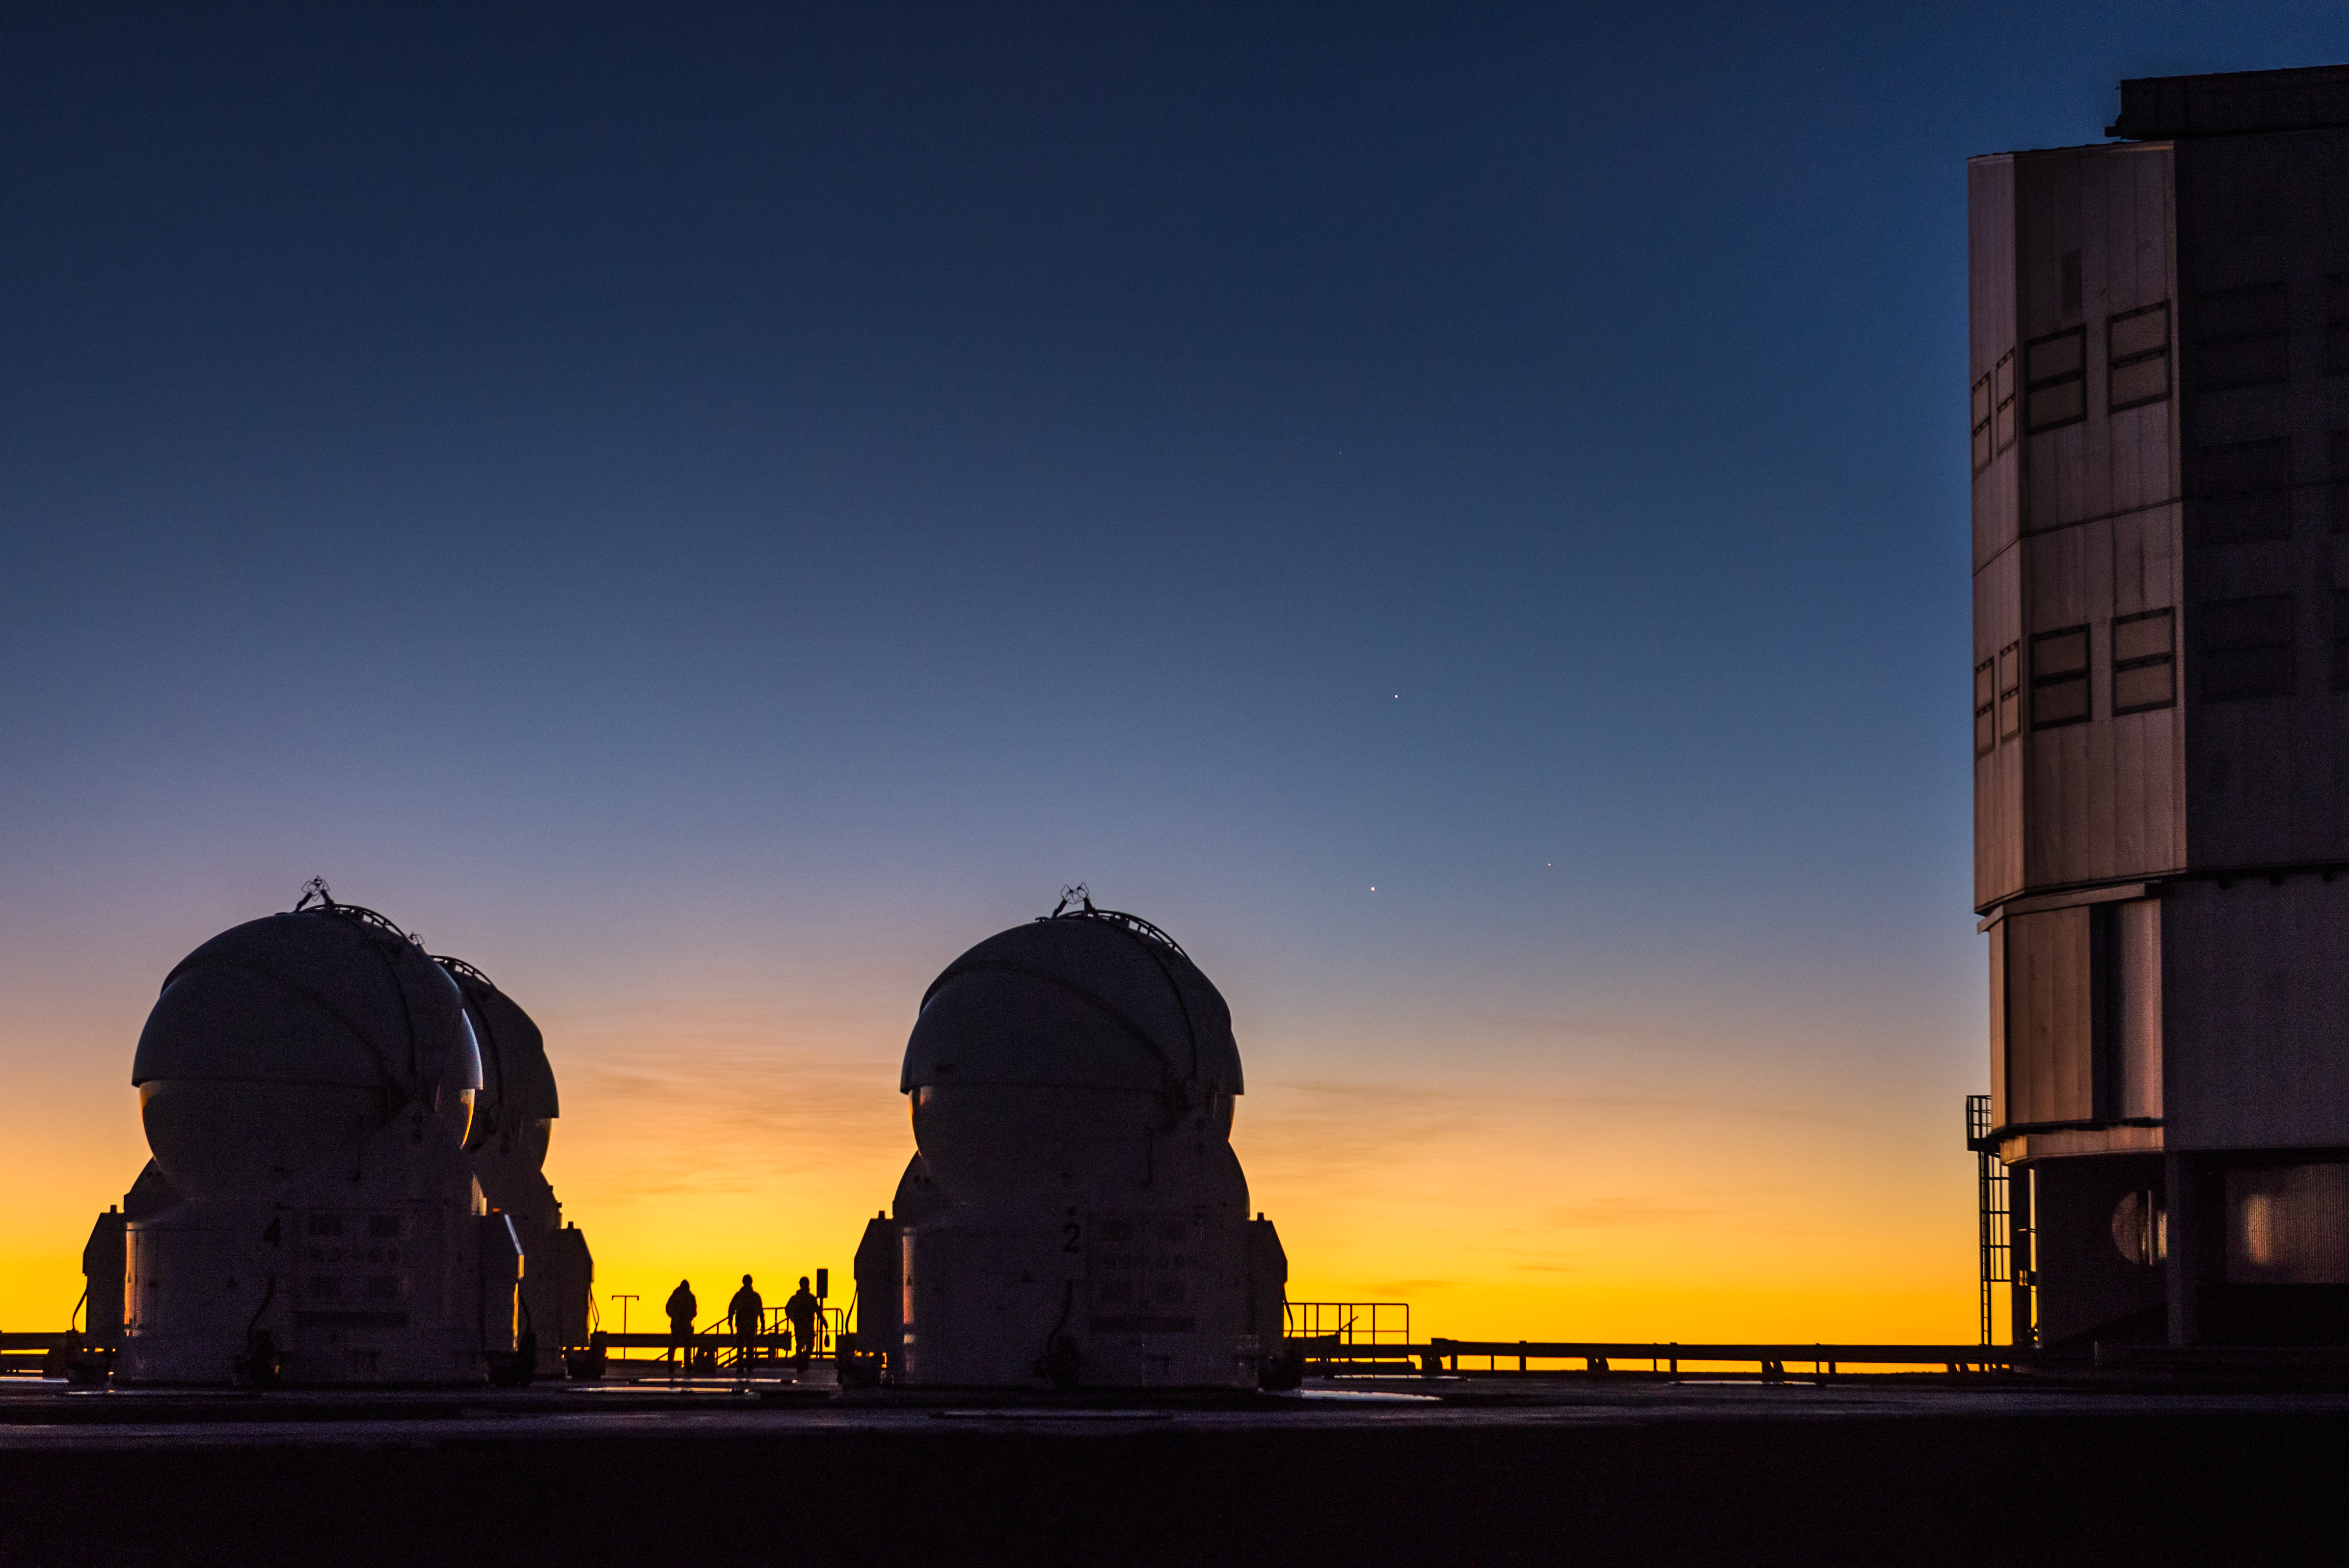

Three people, three telescopes and three planets

ESO photo ambassador Gabriel Brammer captured a perfect moment on the Paranal platform, where the number three seems to be the leitmotif. Three ESO staff members walk on the platform among three Auxiliary Unit Telescopes of the Very Large Telescope, while three planets can be seen in a conjunction above them in the twilight sky. Jupiter (top), Venus (lower left), and Mercury (lower right). The photo was taken on 26 May 2013.

Credit: ESO/G. Brammer